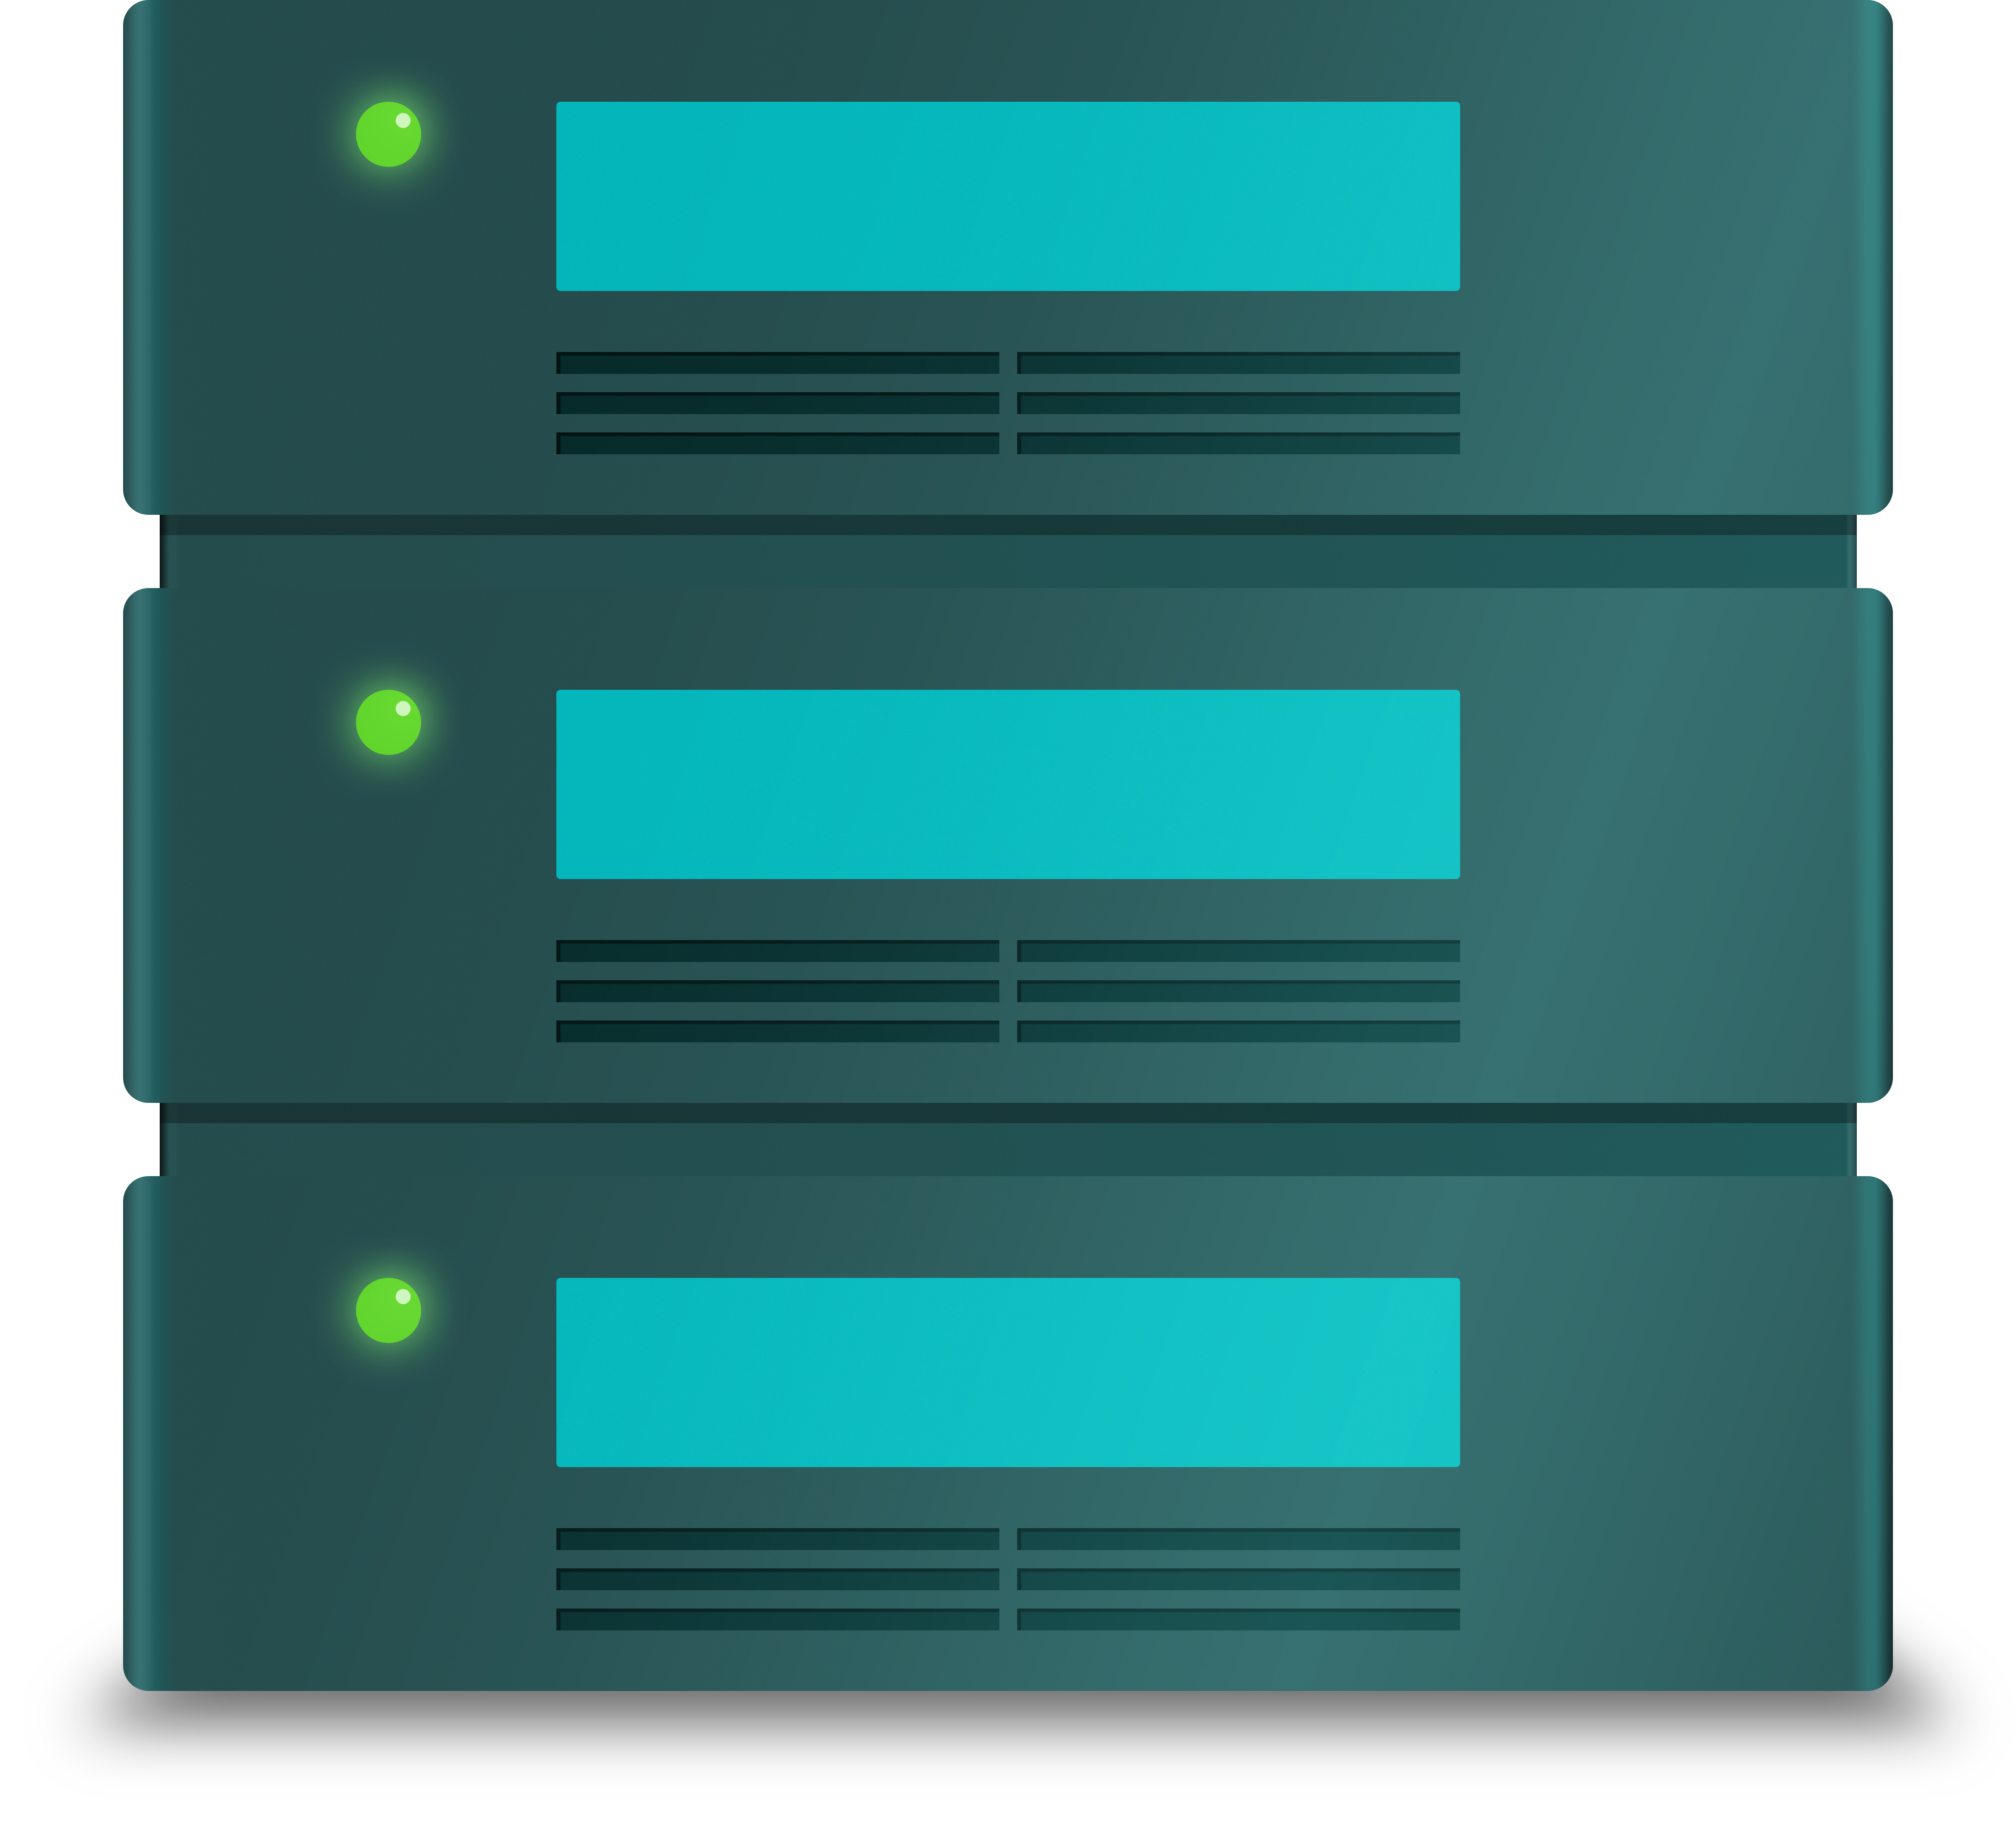

Hard Drive Icon

An icon representing hard drives.

Credit: RubinObs/NOIRLab/SLAC/NSF/DOE/AURA/J. Pinto